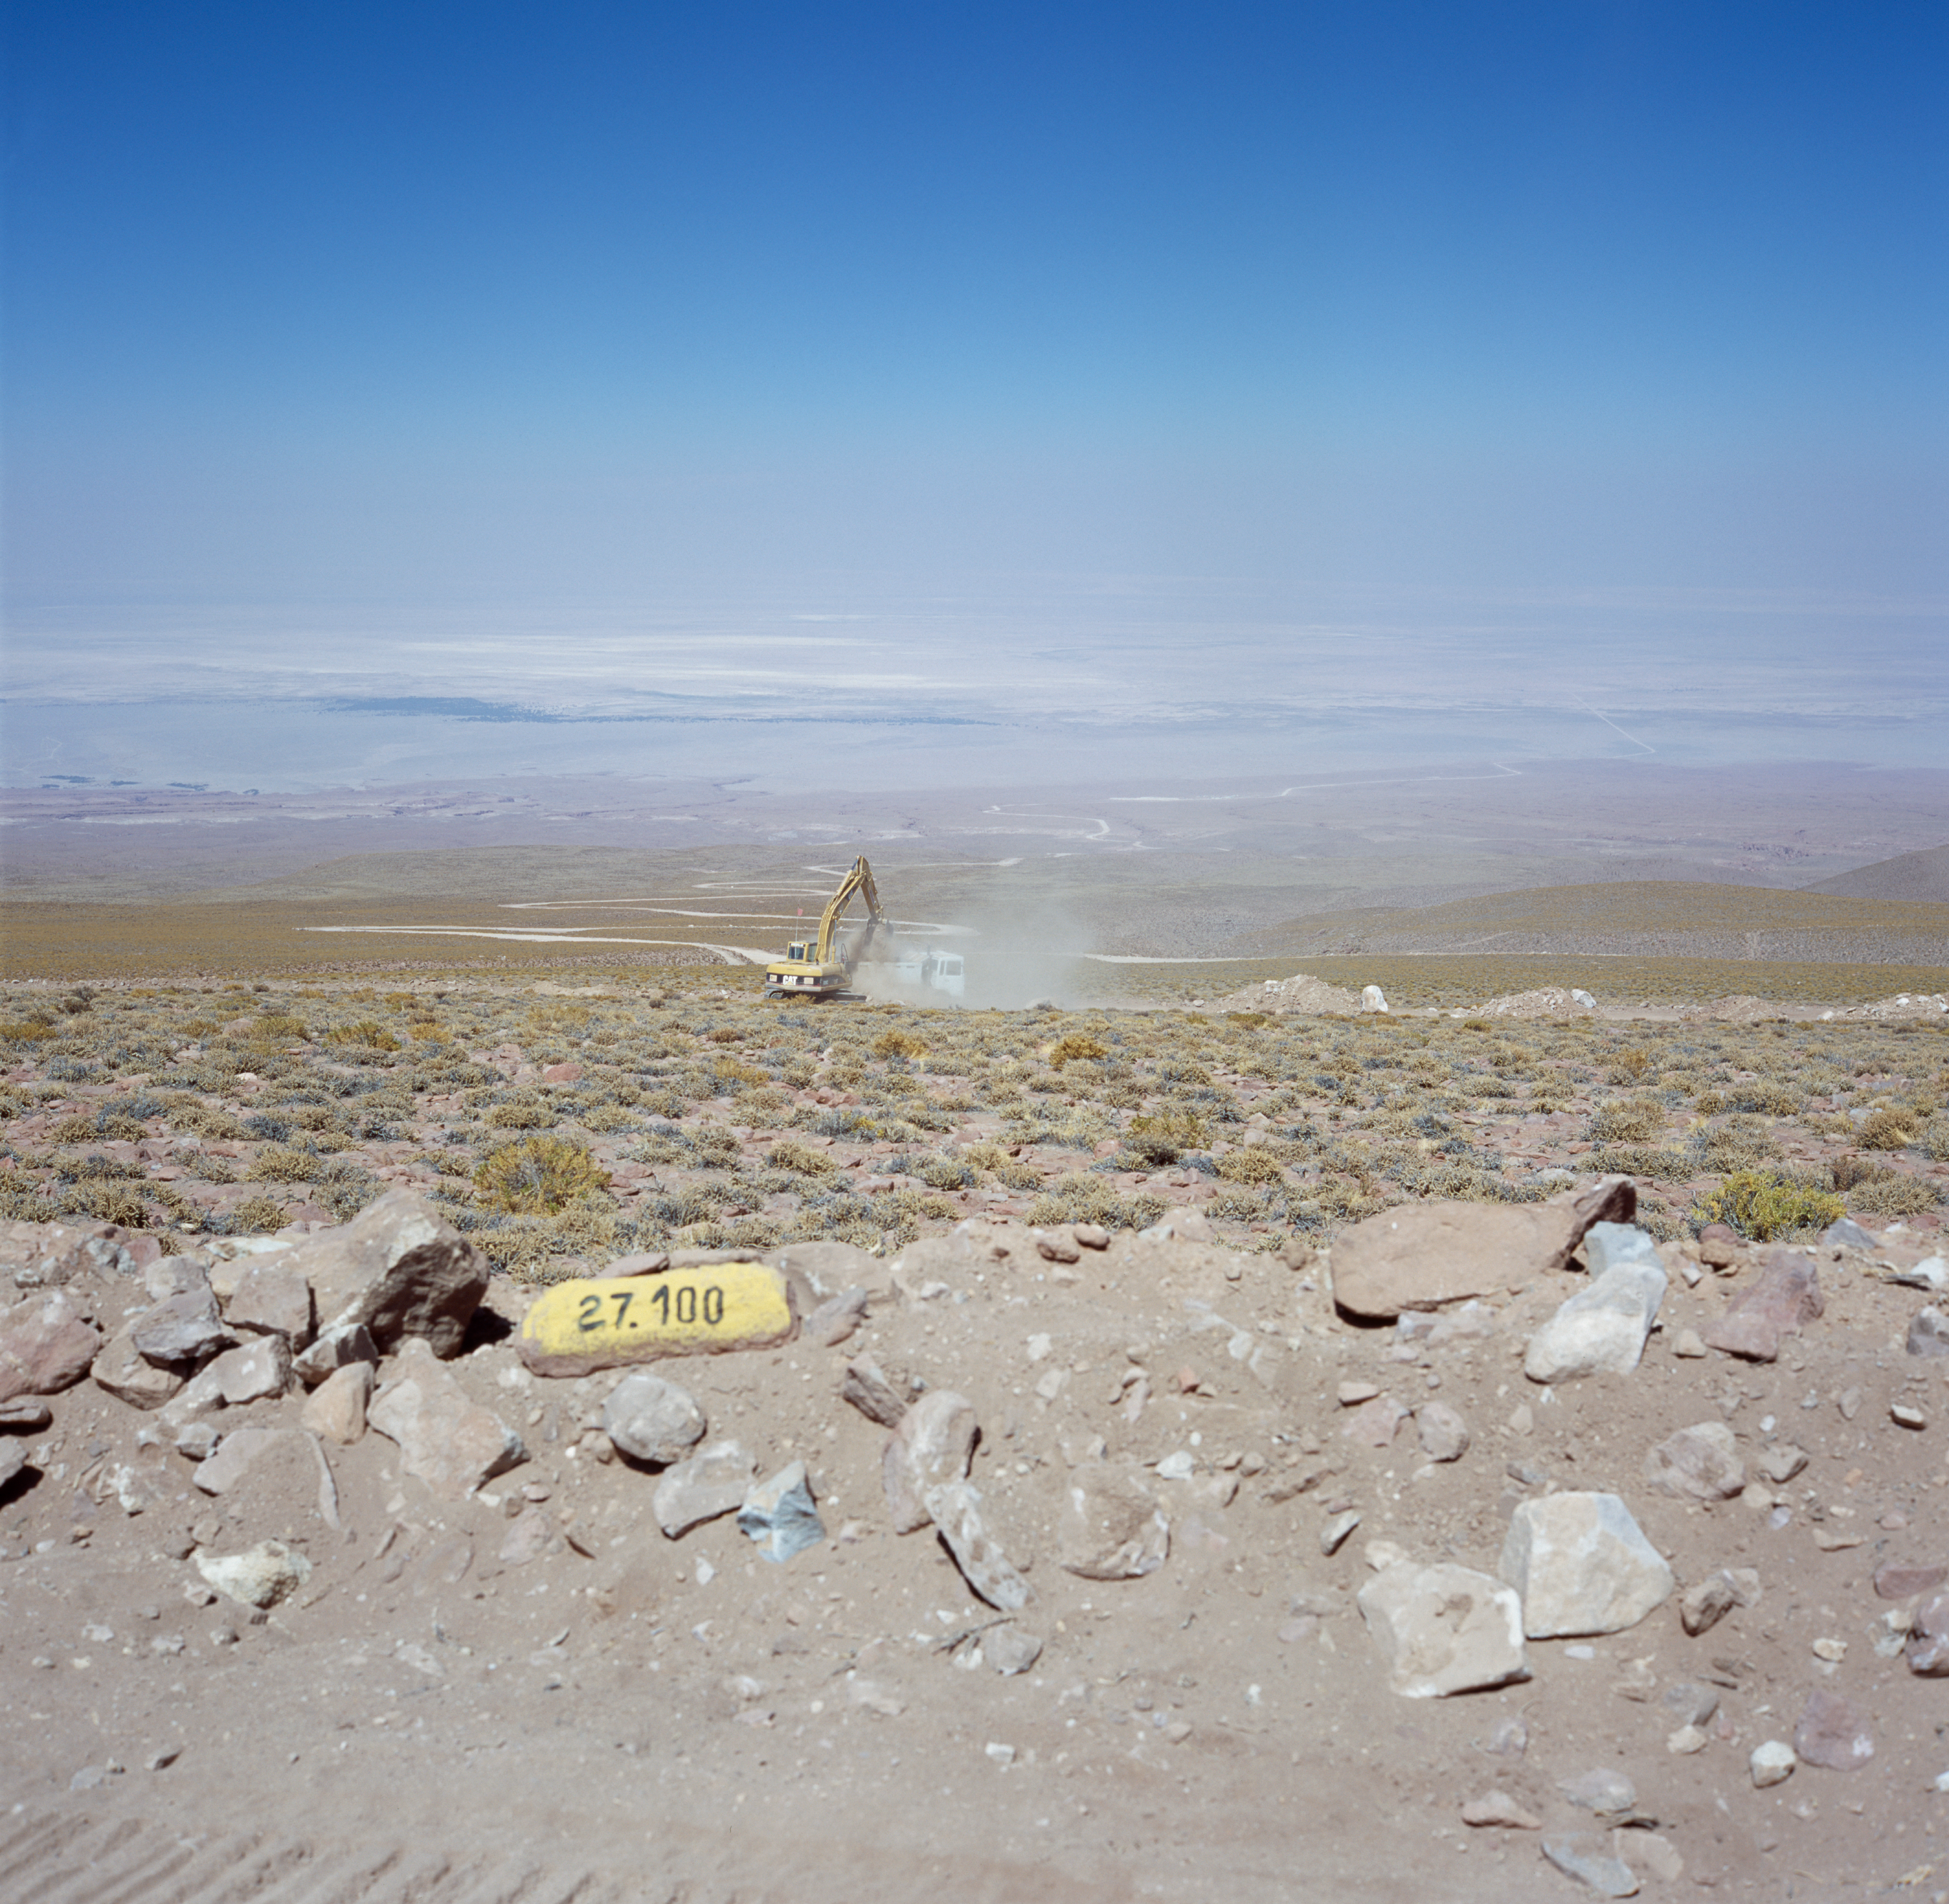

Access road to the ALMA site

Acces road to the ALMA site in Chajnantor. The image was taken on December 2004.

Credit: ALMA (ESO/NAOJ/NRAO)